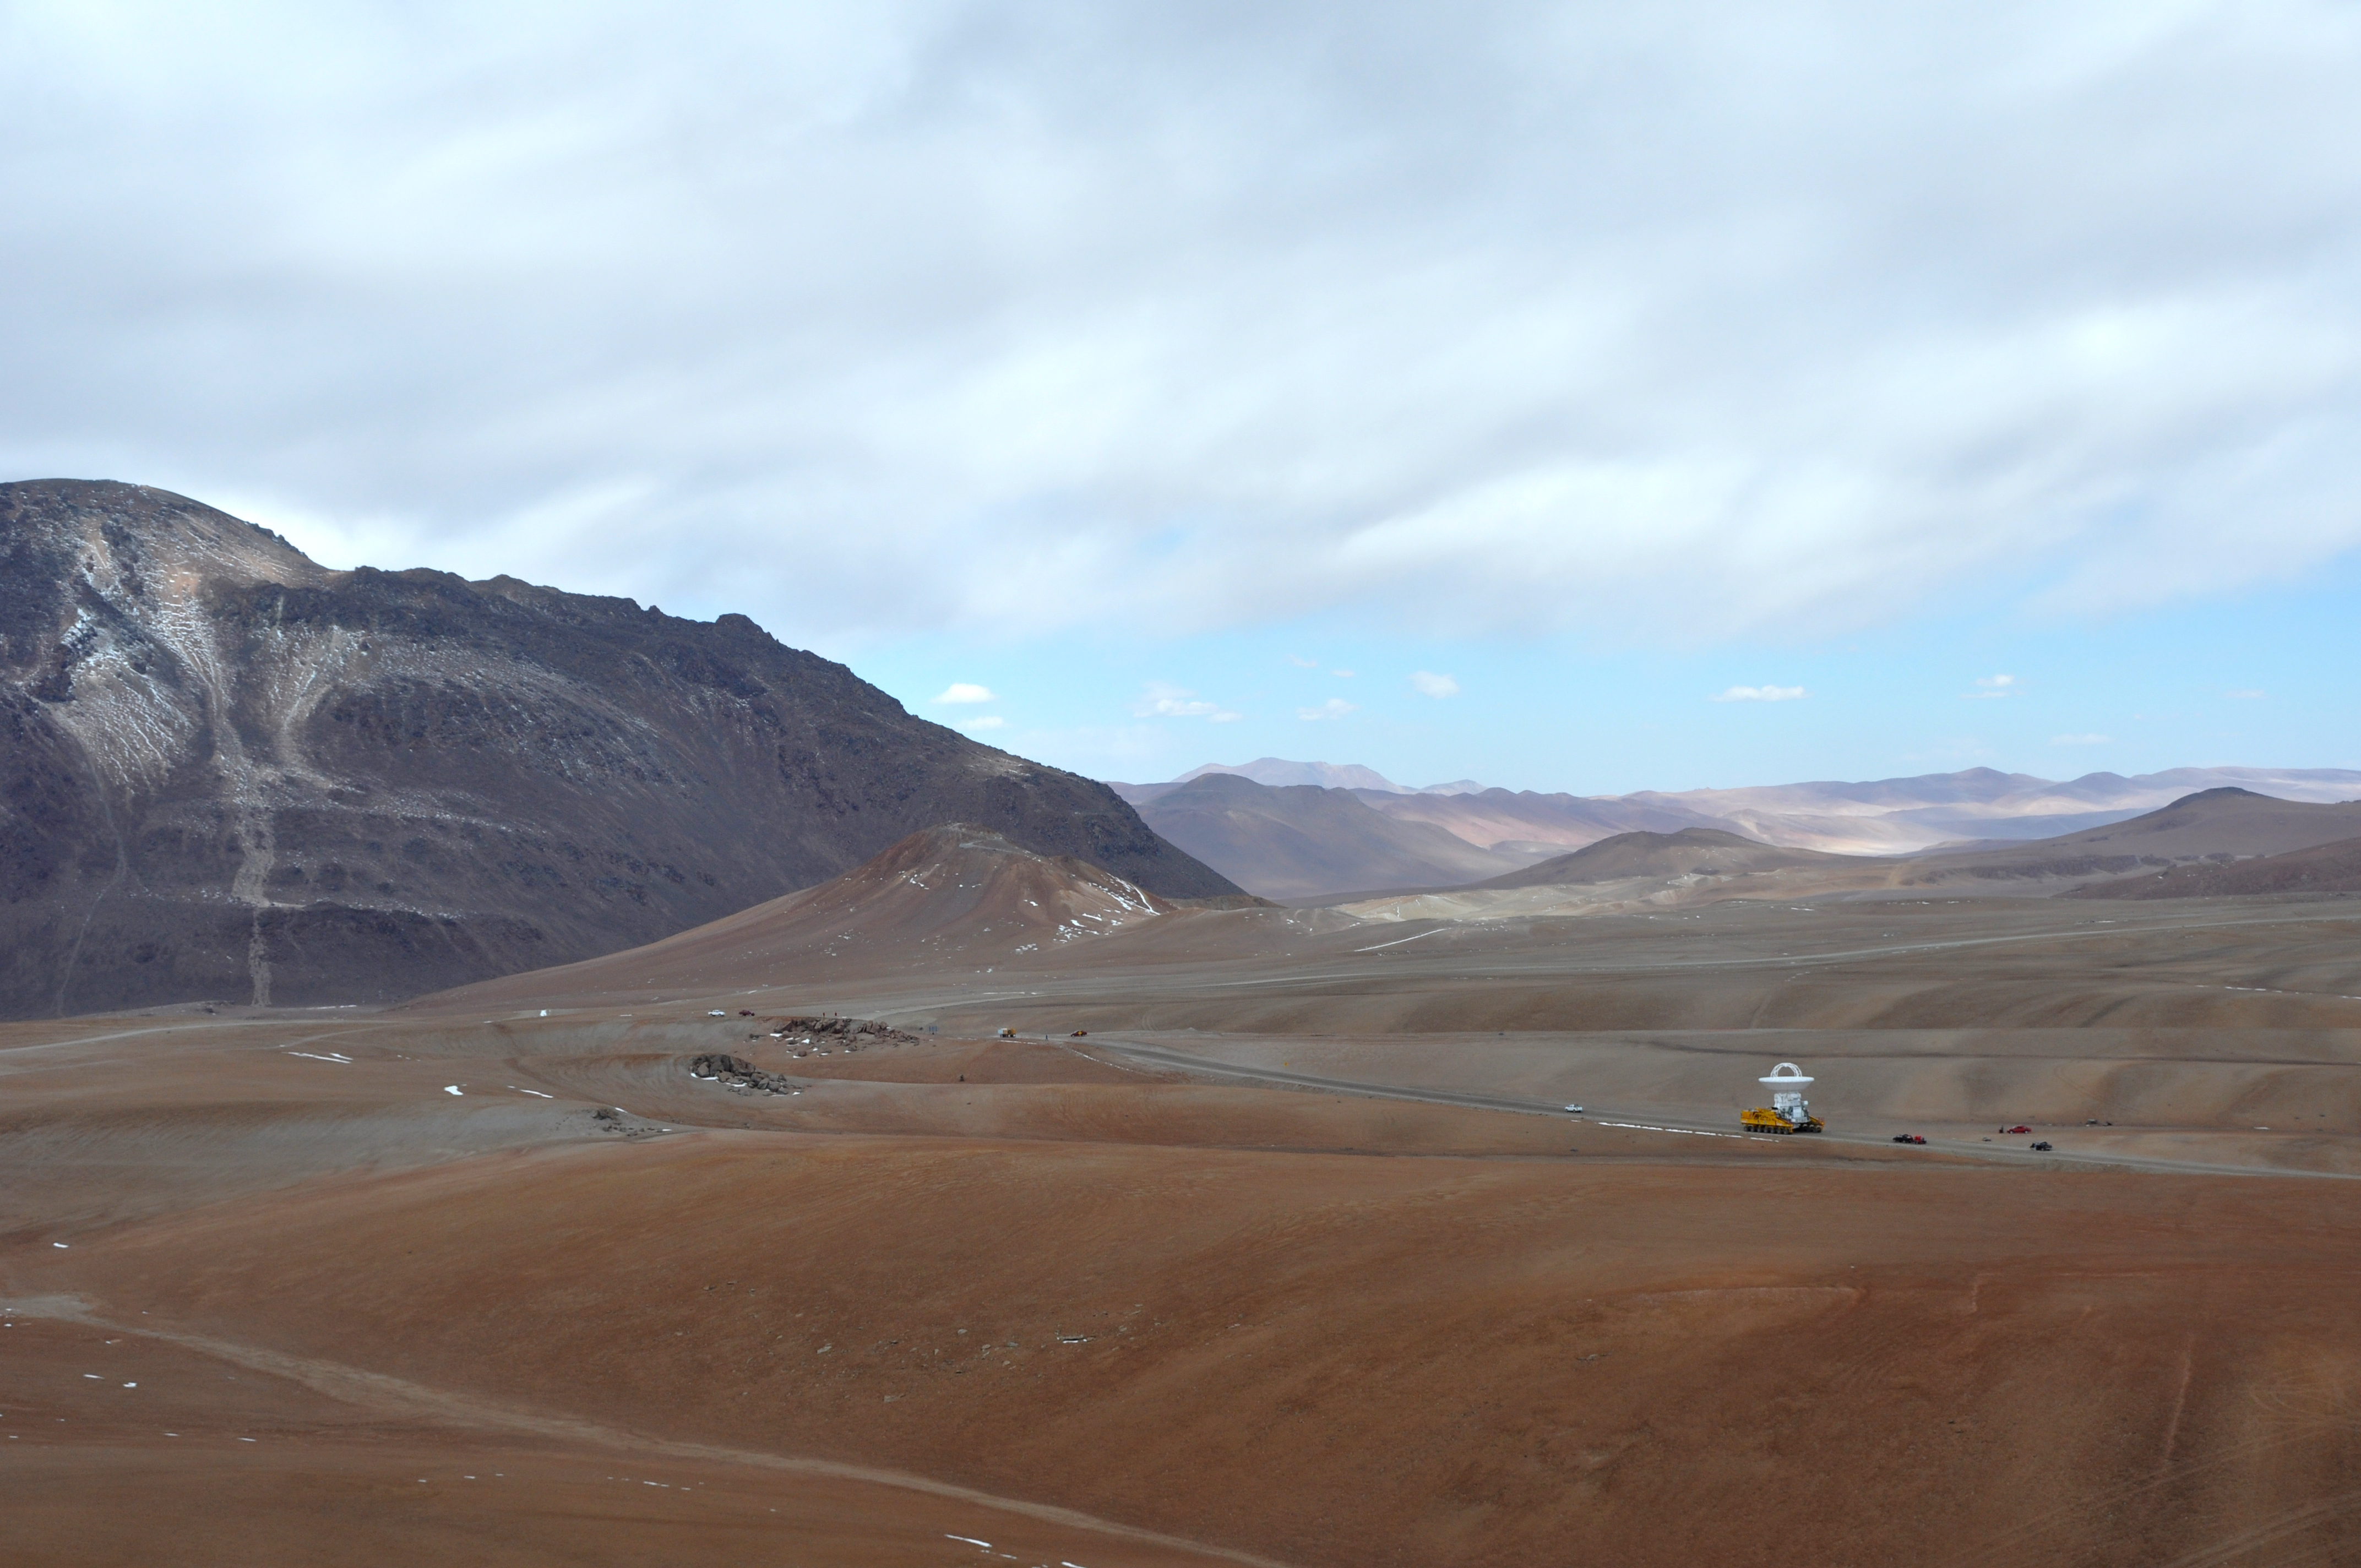

Antenas and transporter

September 17, 2009: An ALMA antenna en route from the Operations Support Facility to the plateau of Chajnantor for the first time.

Credit: Ralph Bennett - ALMA (ESO/NAOJ/NRAO)